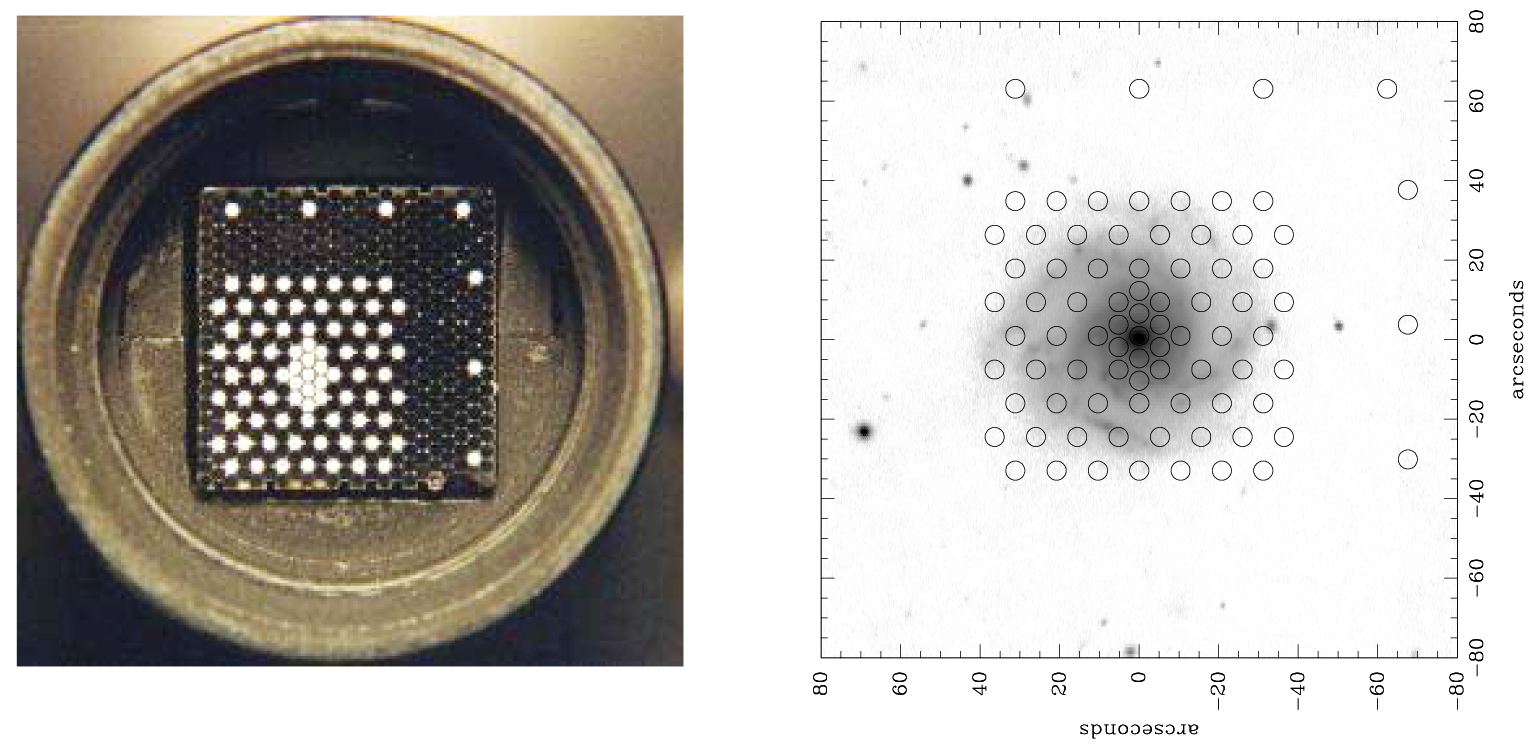

SparsePak on WIYN

The new SparsePak fiber optic array is now available to the community for shared use on the 3.5-meter WIYN telescope. This image shows the fiber cable, and a typical placement for observing an object with associated sky calibration. For further details, see the March 2002 NOAO Newsletter (currently only available in PDF format).

Credit: M.Bershady (U.Wisconsin)/WIYN/NOIRLab/NSF